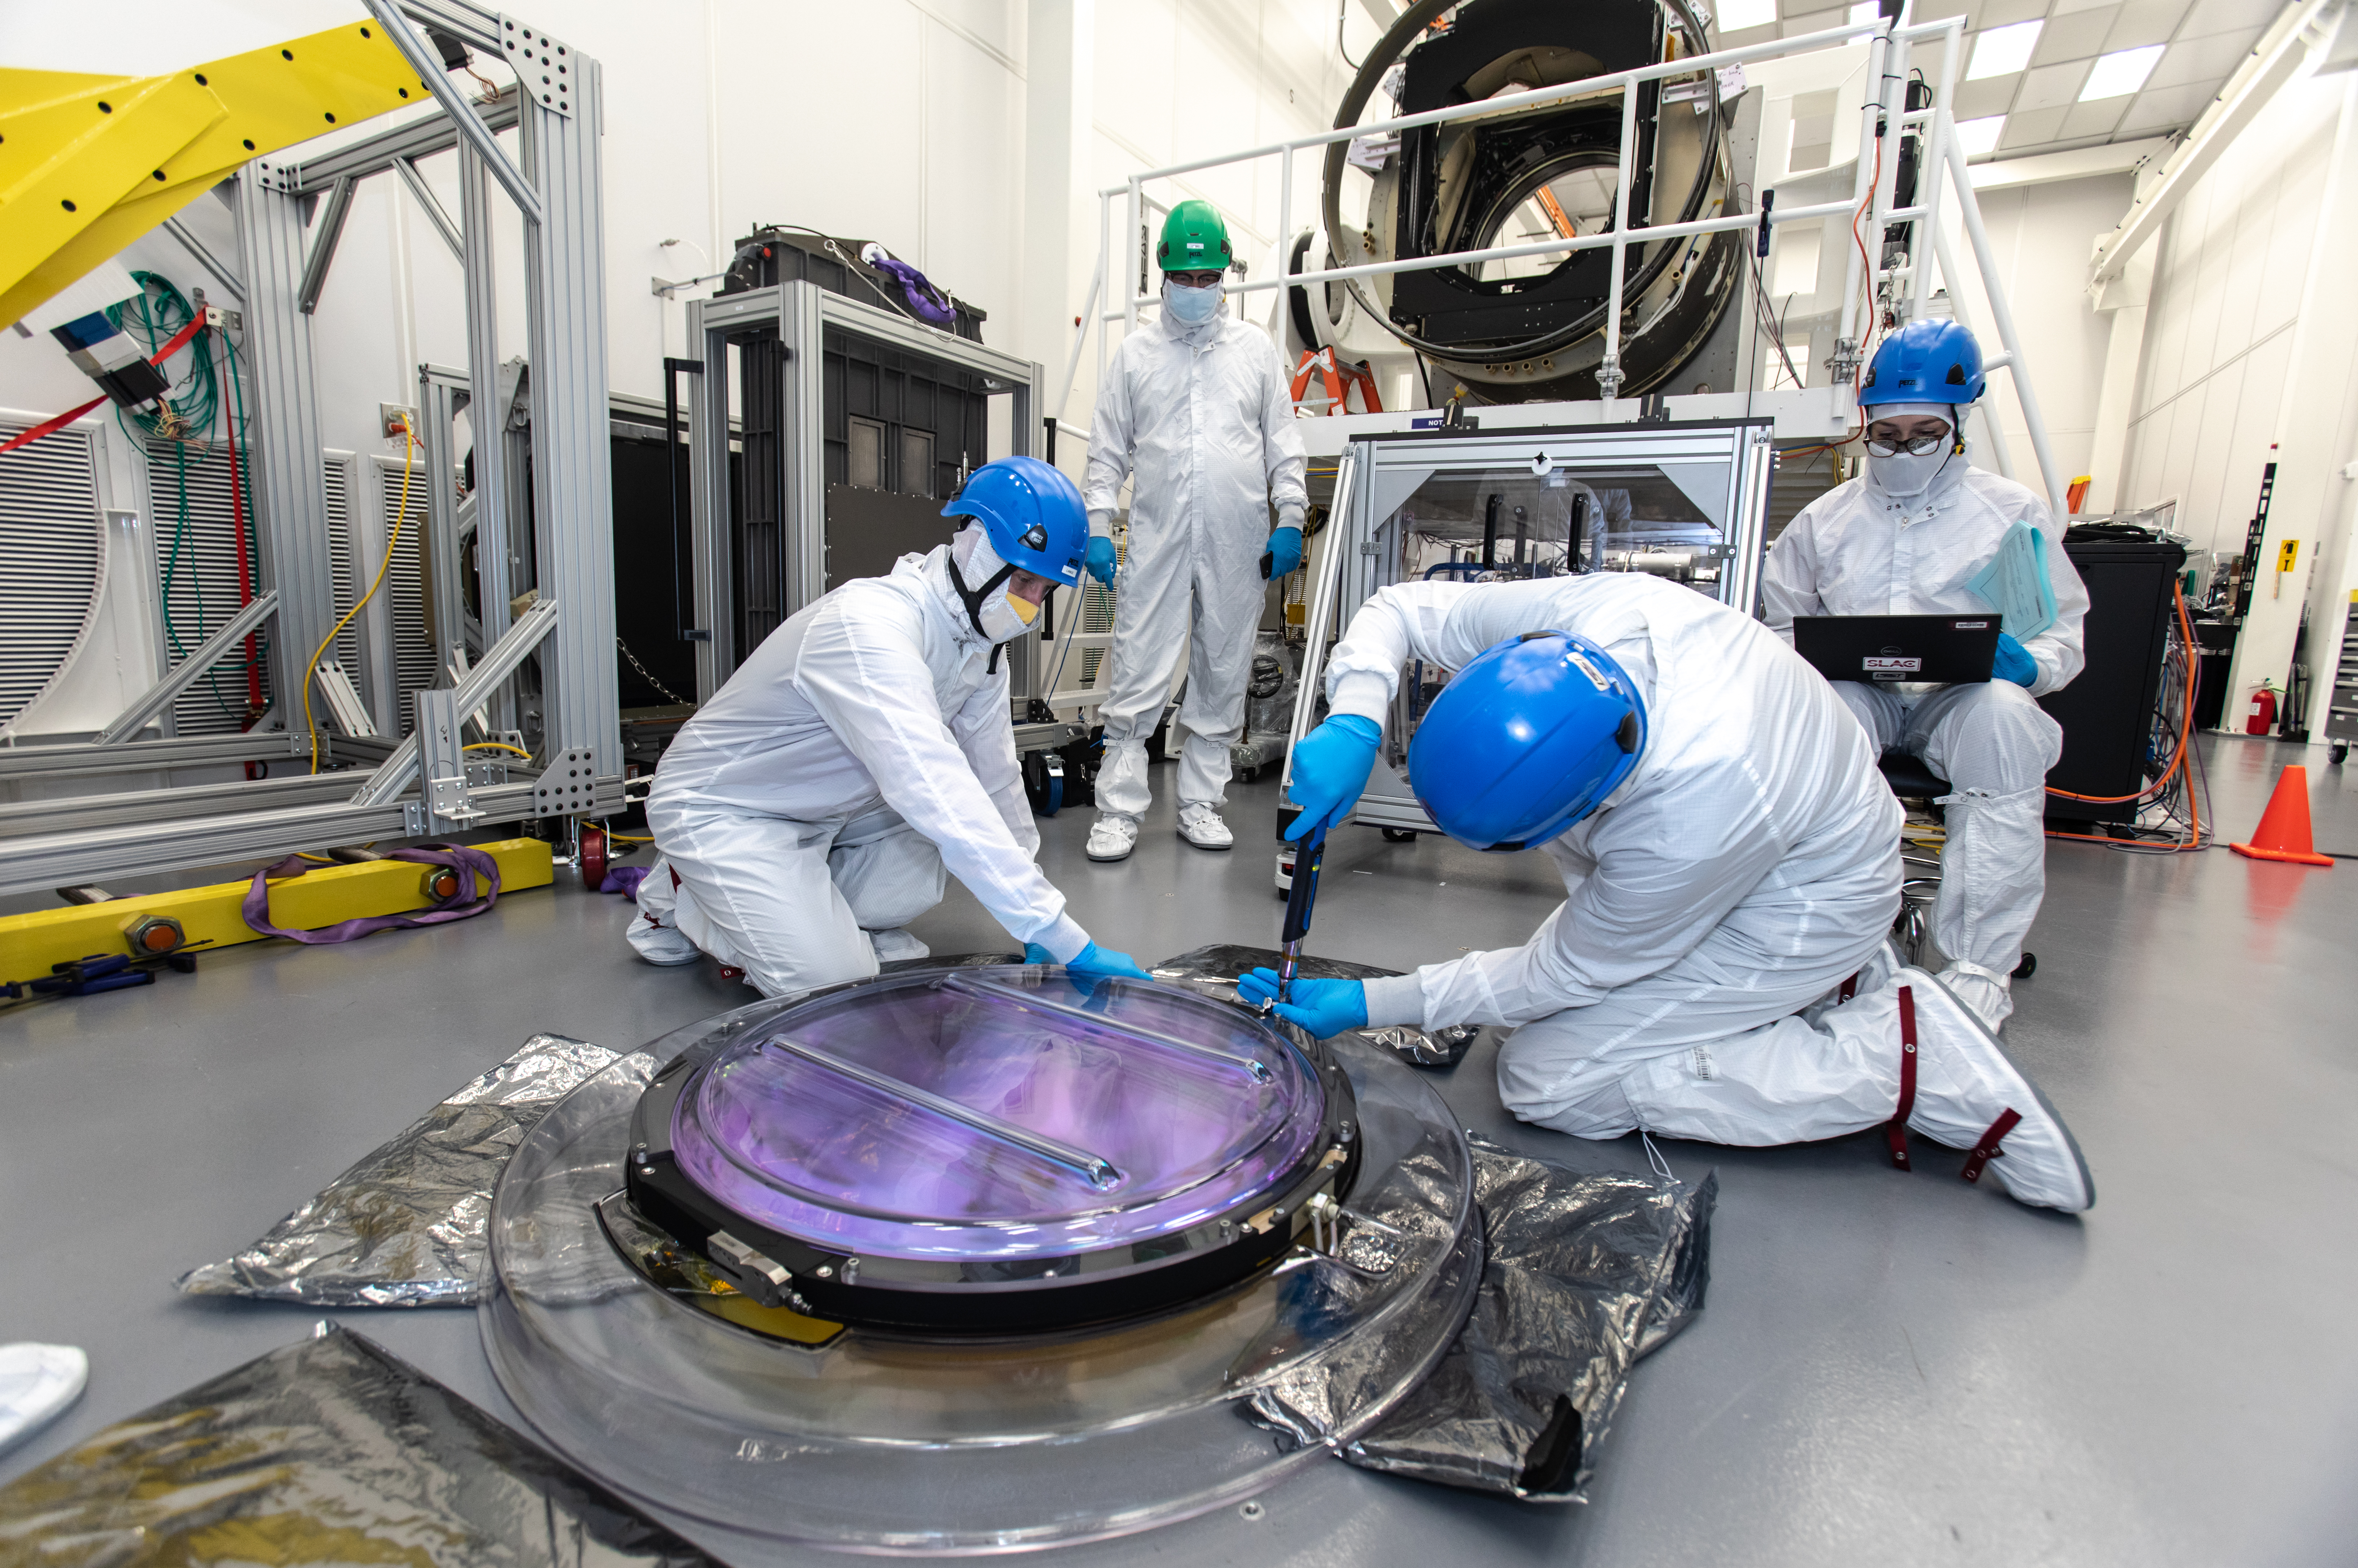

LSST R-Band Optical Filter

SLAC's LSST team carefully unpack, examine, test and store the r-band filter, the first of six optic filters that will be part of the completed LSST Camera.

Credit: Jacqueline Ramseyer Orrell/SLAC National Accelerator Laboratory